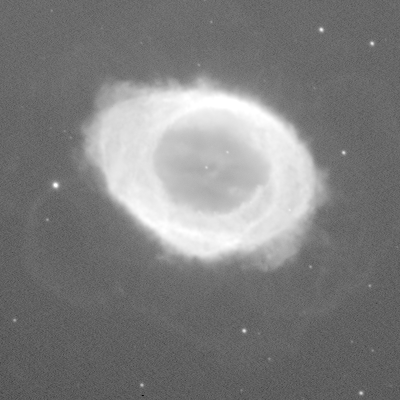

Ring Nebula, M57 (NGC 6720)

This is a two-minute exposure taken on the night of September 26th 1994 (UT of observation 27/09/94:04:21). This photograph shows a region 150 arc seconds square. The black-and-white images have been compressed in brightness (approximately a double logarithm) to show both bright and faint features. Alternatively, the pseudo-color version of the same original is used to show more of the fainter features while not saturating the bright regions. Although sky conditions were not the best that Kitt Peak can offer, this image has a "seeing" measurement (average FWHM of several stars) of about 0.8 arc seconds. The image has not been re-oriented to remove either the CCD orientation or the field rotation of the altitude-azimuth design of the WIYN telescope, and is therefore shown with E up and S to the left. About this object The Ring Nebula, also known as M57 or NGC 6720, is found in the constellation Lyra. A spherical shell of glowing gas surrounds a central hot star. The nebula was formed when the central star ejected perhaps as much as ten percent of its mass, over a period of some millions of years. Initially slow mass loss creates a surrounding shell of material which is later ionized by hotter, faster ejecta, which can result in quite complex structures. The Ring Nebula was the first planetary nebula discovered, so called because of its visual spherical appearance through telescopes in the past. It has a diameter a little under one light-year and is some 3000 light-years from Earth (angular size 1.2 arc minutes). Location: 18 53.6 +33 02 (2000)

Credit: WIYN/NOIRLab/NSF